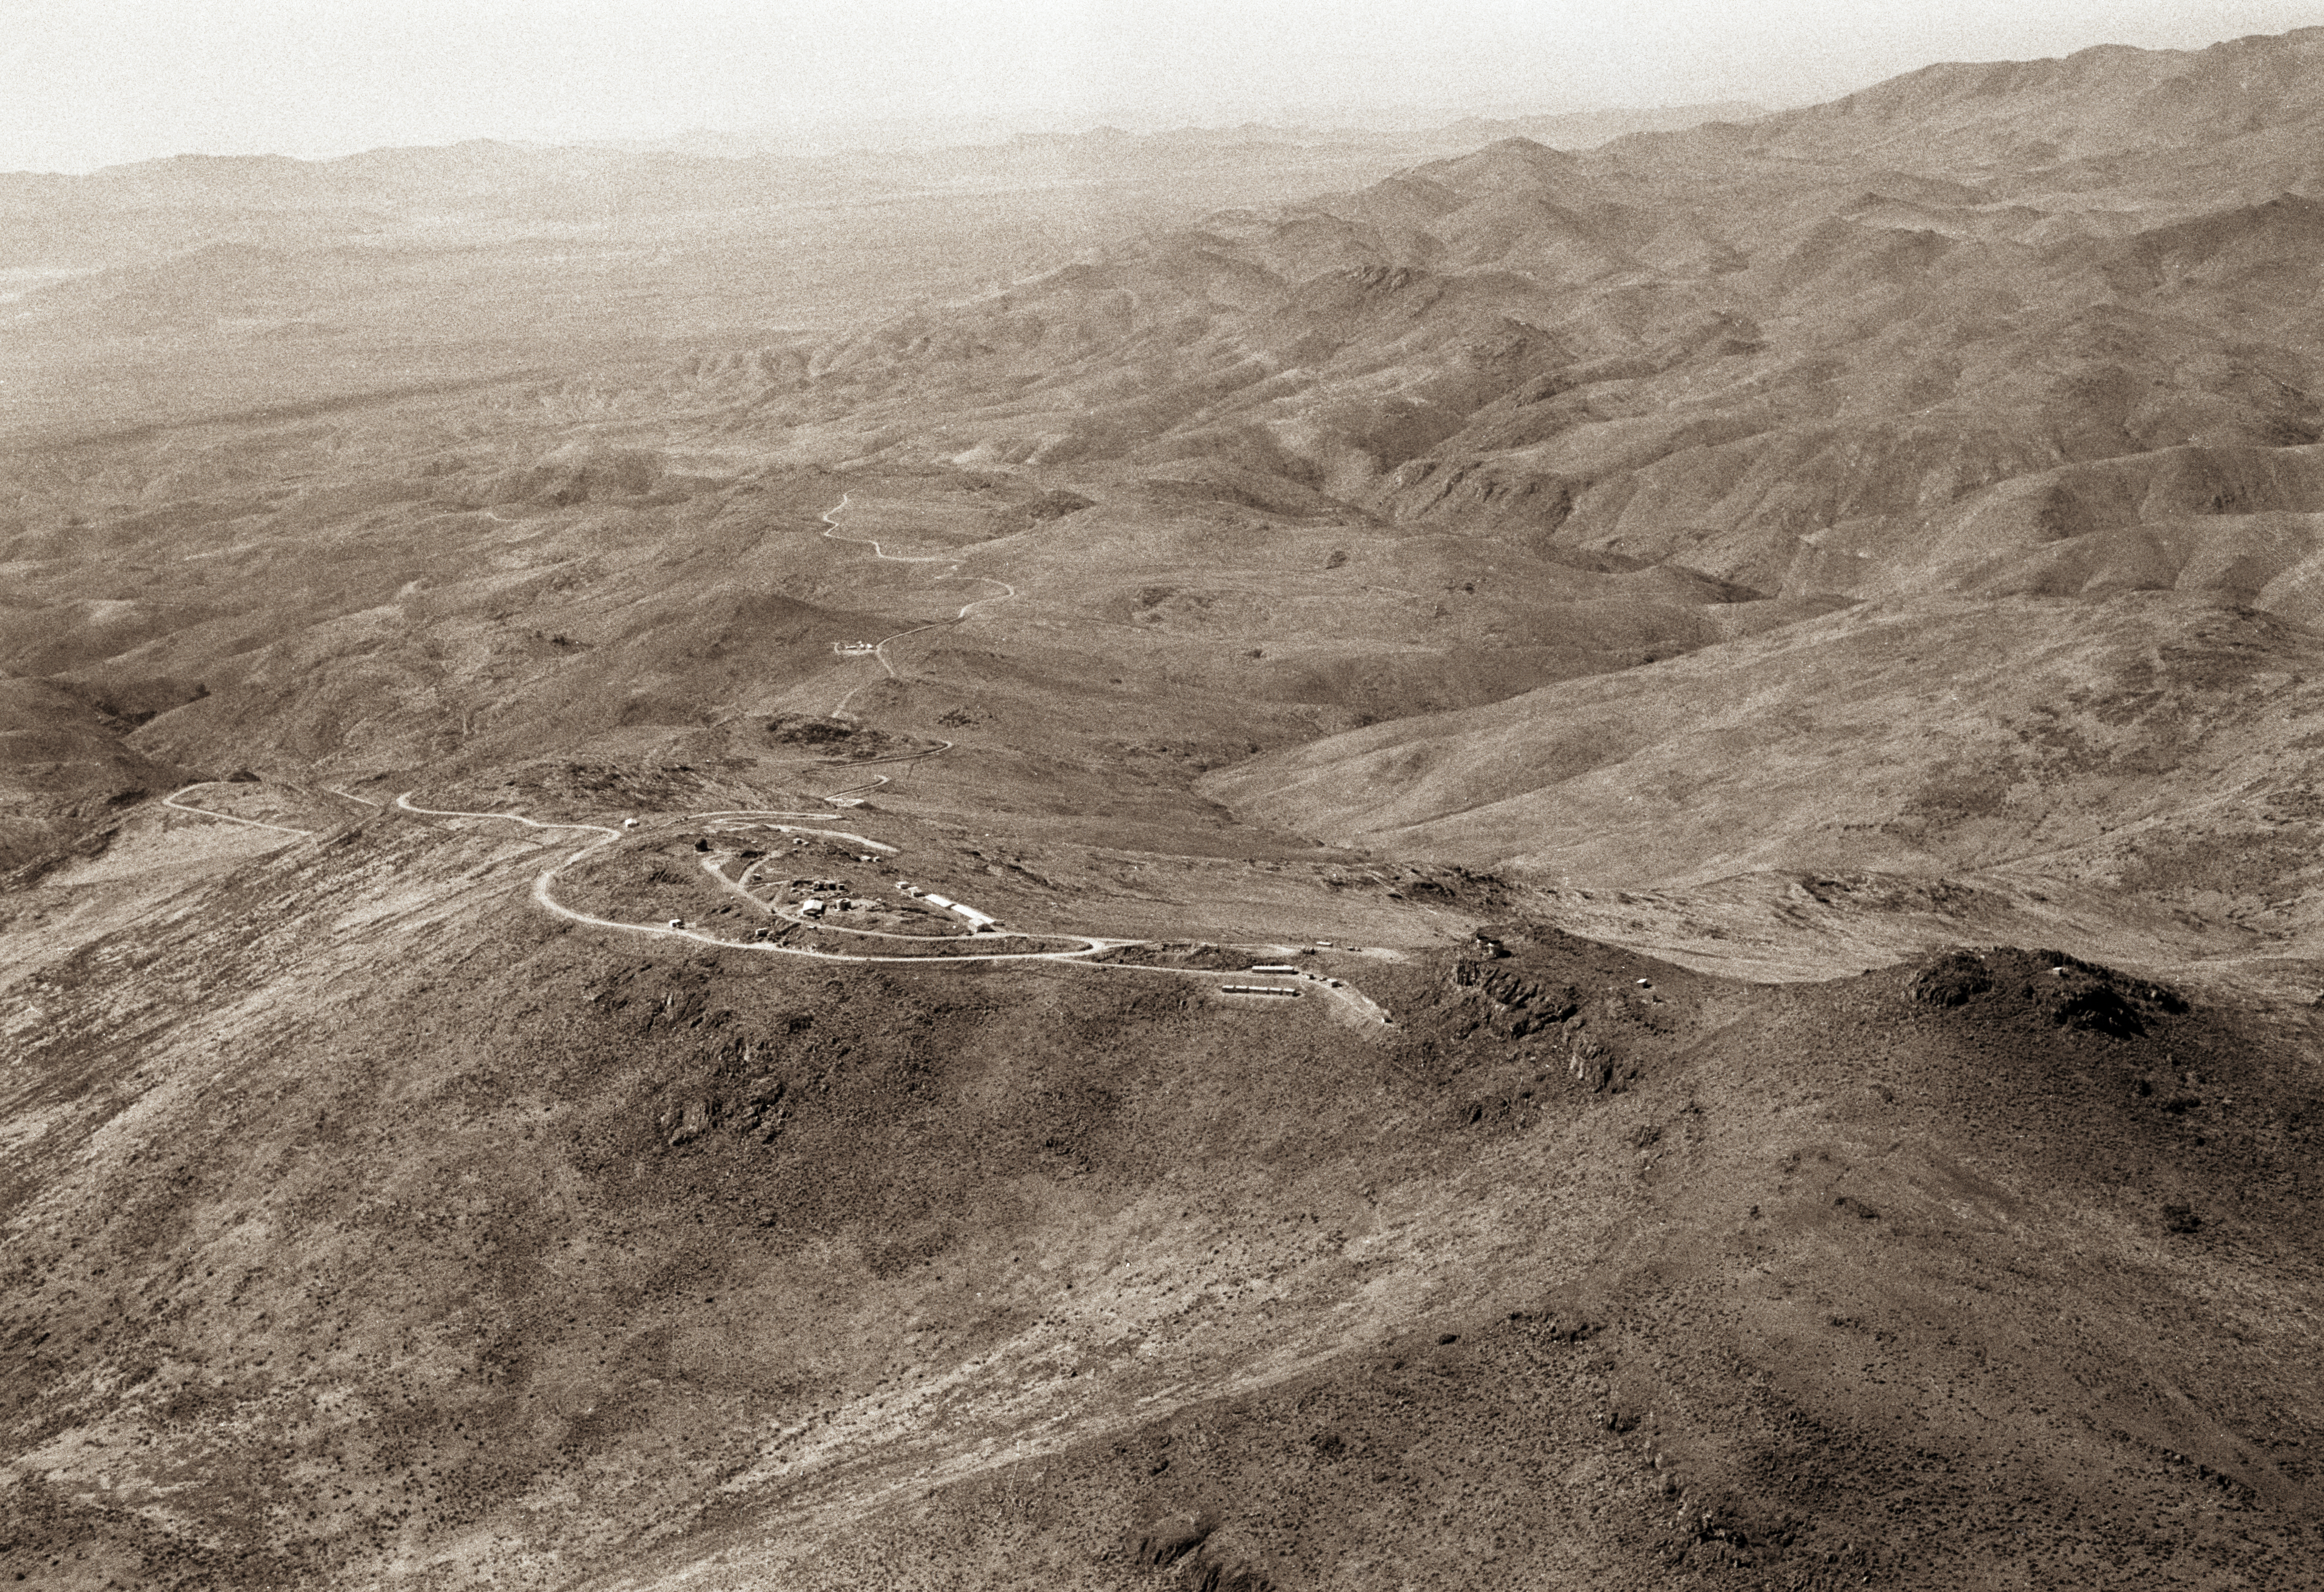

La Silla — 1966 (East)

East view of the La Silla mountain, located in northern Chile. It was selected in 1964 as the site of ESO''s observatory. Construction started immediately. In October 1966, when this aerial picture was taken, a camp had been erected near the summit. After three more year of work, the Observatory was inaugurated in 1969. Since then, about 20 telescopes ranging from 25cm to 3.6m have been operated on La Silla.

Credit: ESO/R.H.E.Holder